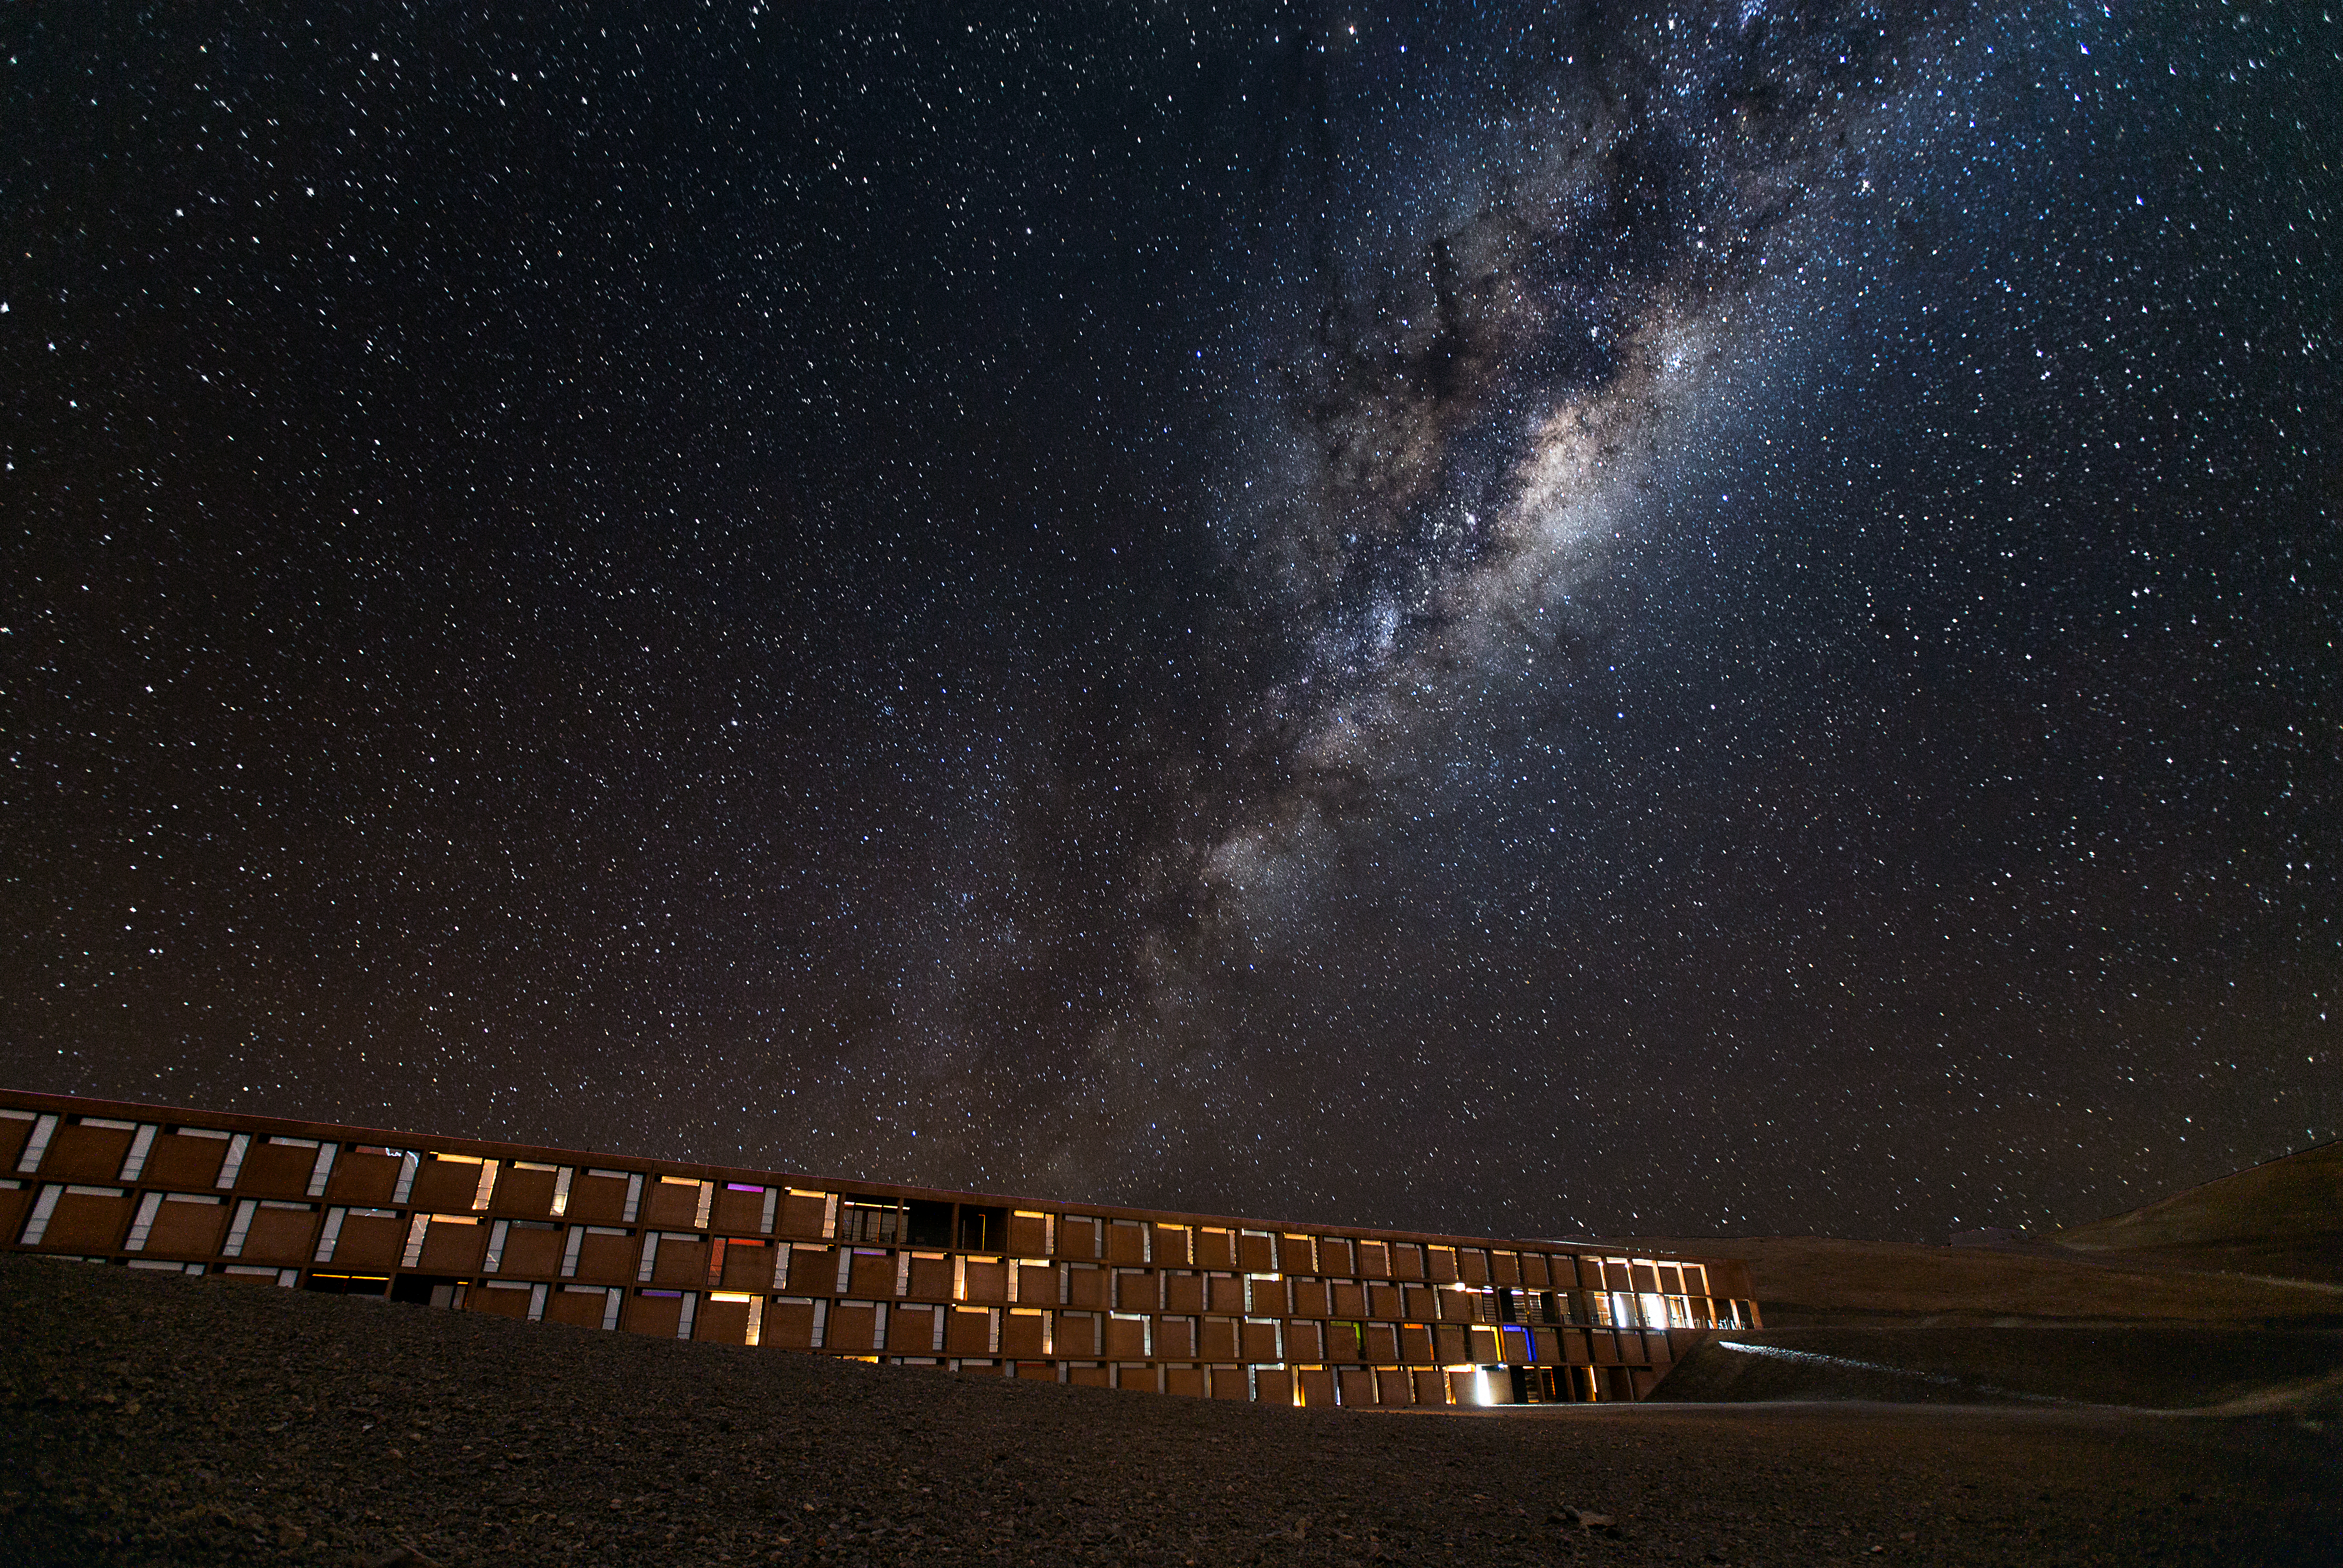

Milky Way over La Residencia

The Milky Way looms over the Residencia at the Paranal Observatory in Chile's Atacama Desert.This residence provides shelter and comfort for those who work at Paranal's telescopes, telescopes like ESO's Very Large Telescope (VLT).

Credit: John Colosimo (colosimophotography.com)/ESO